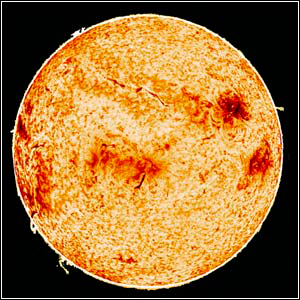

Solar Chromosphere

Credit: NSO/AURA/NSF.